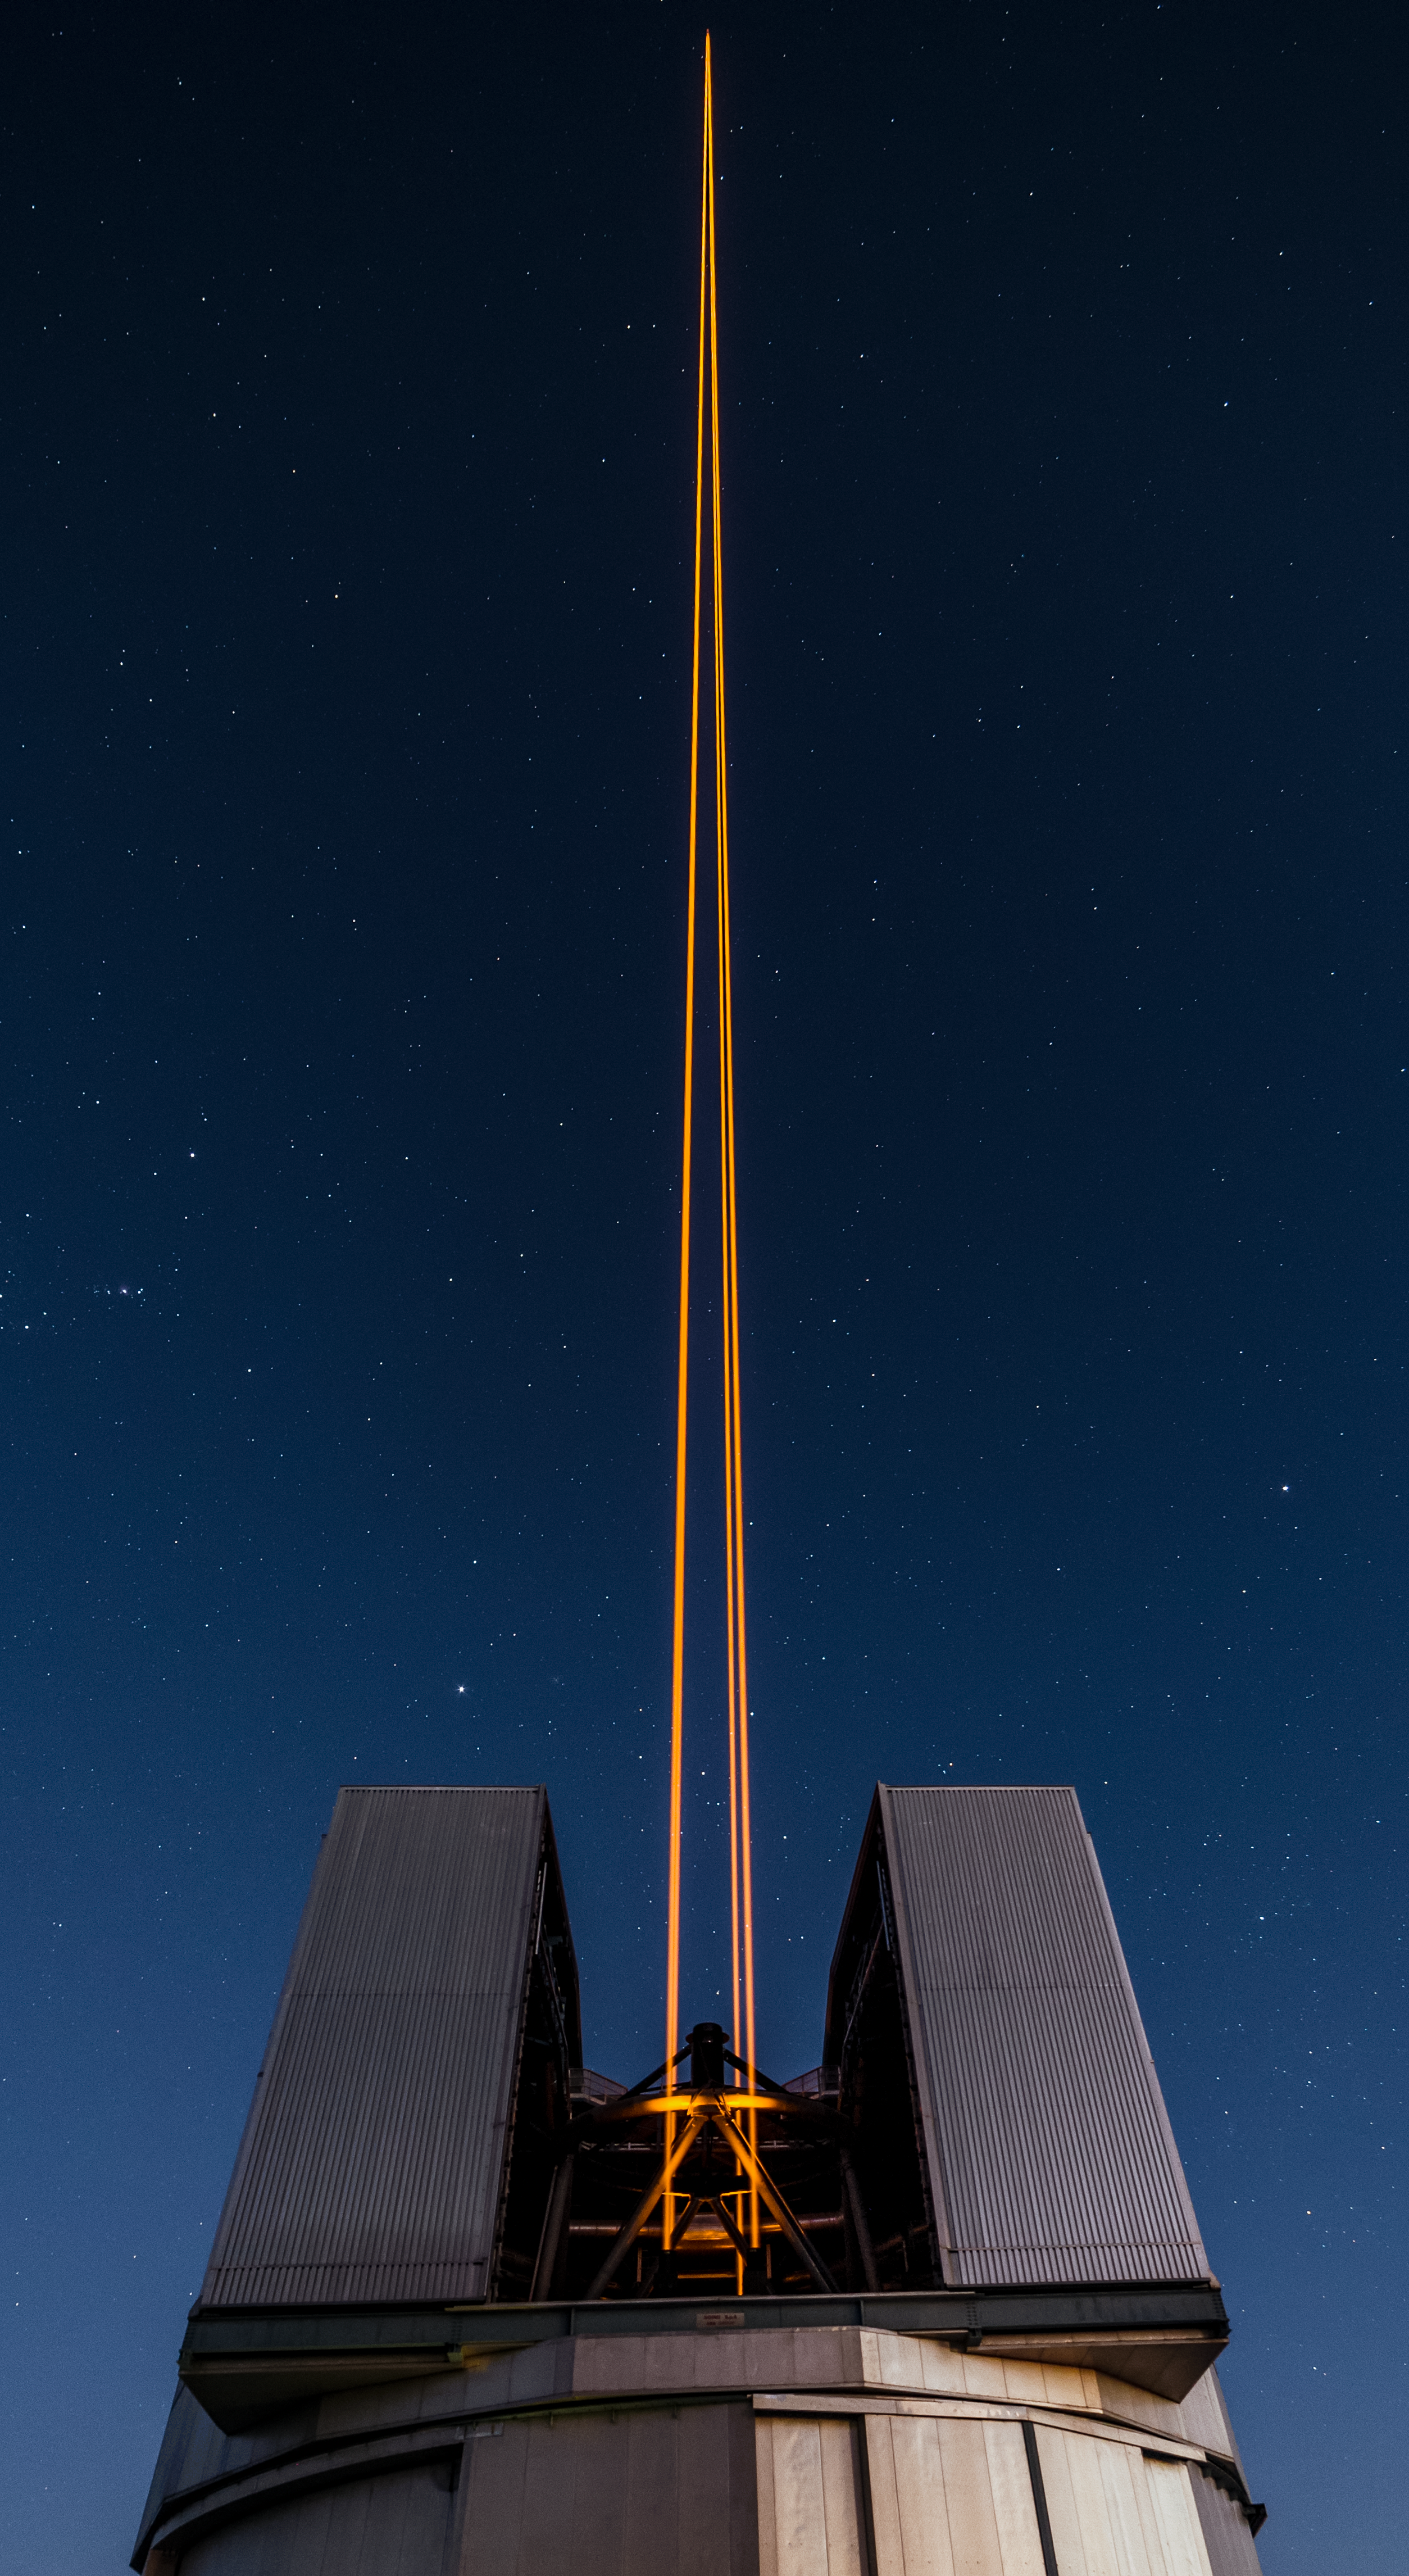

Lasers in the night

ESO's Very Large Telescope (VLT) counteracts the blurriness of stars caused by the atmosphere through use of the 4 Laser Guide Star Facility (4LGSF). The 4LGSF sends four laser beams into the skies to produce four artificial stars by exciting sodium atoms located in the atmosphere at an altitude of 90 kilometres. These stars act as reference points to artificially remove the twinkling of stars.

Credit: G. Brammer/ESO